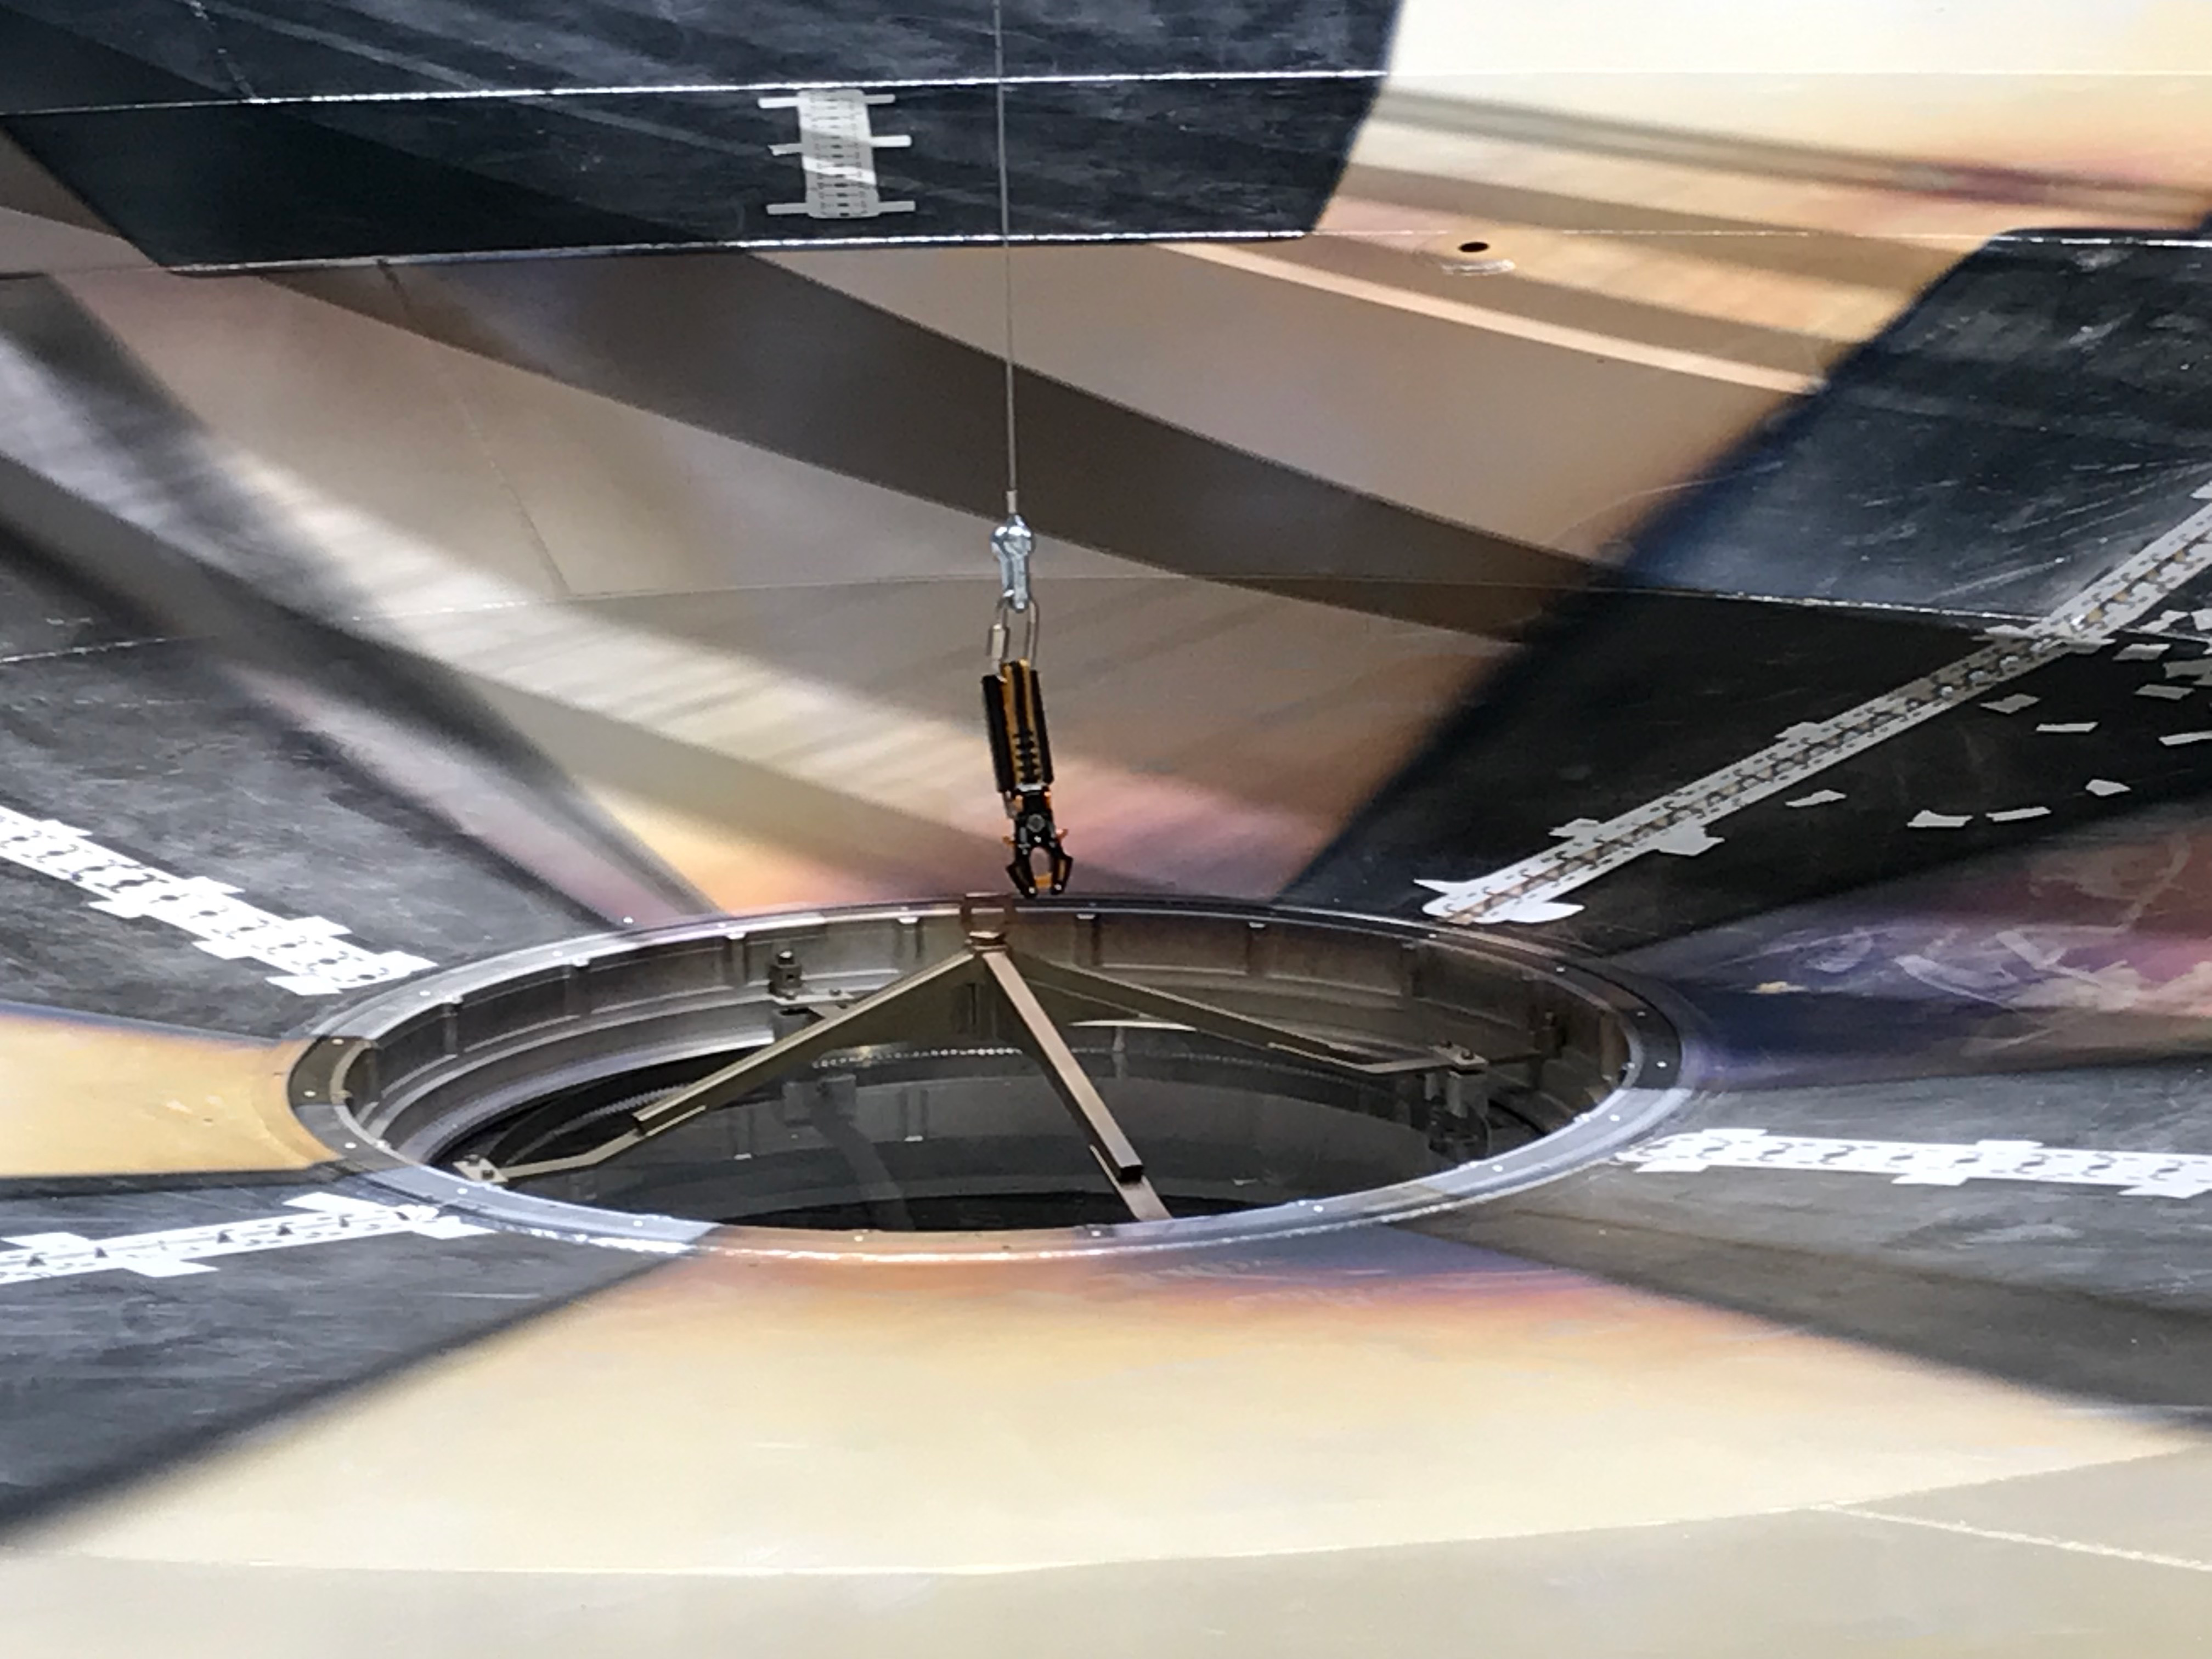

M1M3 Surrogate in the Coating Plant

The campaign for the configuration of the Coating Plant with the surrogate Primary/Tertiary Mirror (M1M3), and the production of coating samples was successfully completed in early February. The samples (protected silver, protected aluminum, and bare aluminum) are now being tested for an aging reflectivity campaign. The M1M3 cell and surrogate are still under the coating plant, and work is resuming inside the cell in preparation for integration of the thermal system.

Credit: Rubin Observatory/NSF/AURA